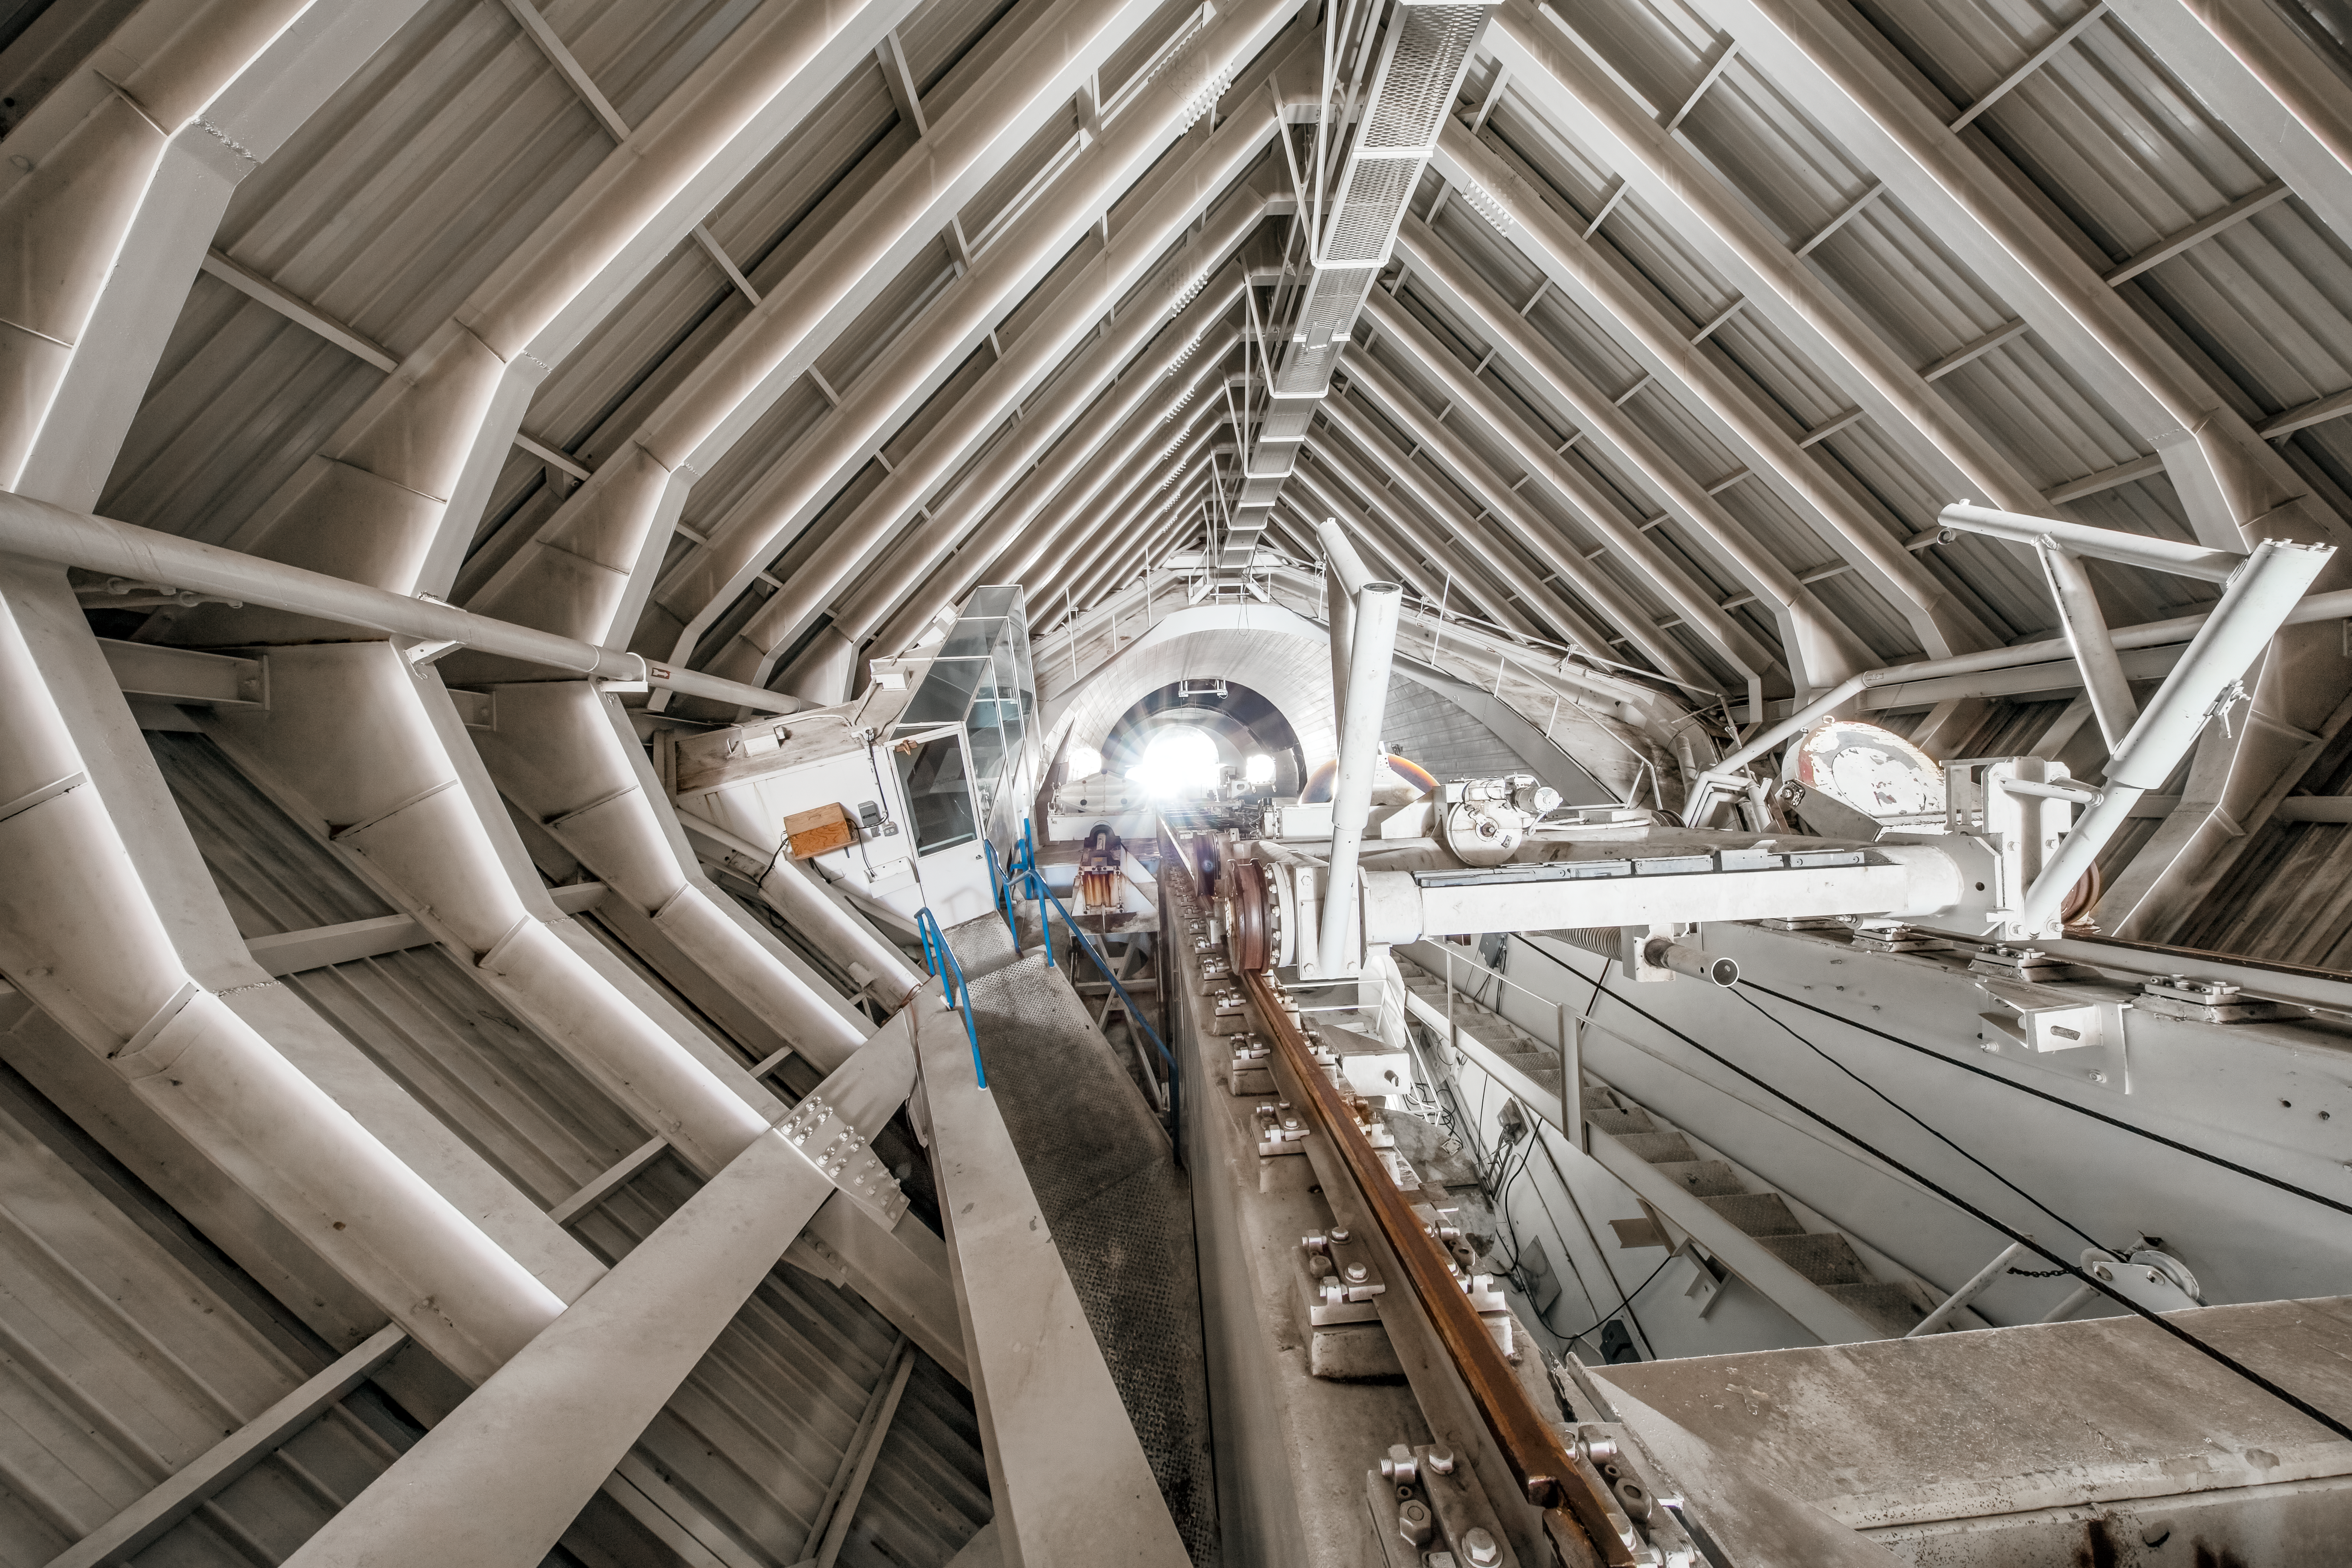

Inside the McMath-Pierce Solar Telescope.

Inside the tunnel leading to the top of the McMath-Pierce Solar Telescope at Kitt Peak National Observatory (KPNO), a Program of NSF NOIRLab. The McMath-Pierce Solar Telescope was the largest solar telescope in the world upon its completion in 1962, a title it held until the first light of the National Solar Observatory’s Daniel K. Inouye Solar Telescope in December 2019. The interior of the McMath-Pierce Solar Telescope is currently being renovated to become the Windows on the Universe Center for Astronomy Outreach.

Credit: KPNO/NOIRLab/NSF/AURA/D. Salman